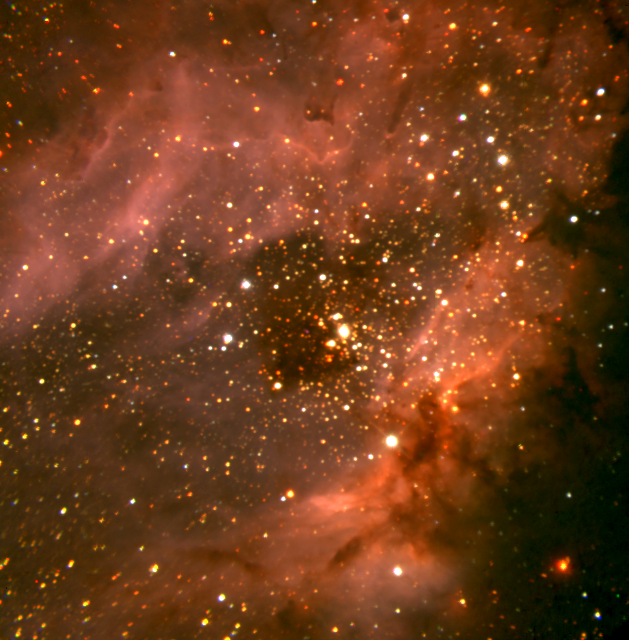

The Omega Nebula, M17 (NGC 6618)

The Simultaneous Quad Infrared Imaging detector (SQIID) has returned to Kitt Peak with enhanced capabilities. This composite SQIlD multi-wavelength IR image of M17 (NGC6618), a region of massive star formation known variously as the Omega Nebula, the Swan Nebula, and the Horseshoe Nebula, was created by K. M. Merrill to illustrate the potential of the new PAH channel. This filter is centered on the location of a dust emission feature at 3.28 microns which shows up in many star formation regions, and which is normally attributed to polycyclic aromatic hydrocarbons (PAH). The dust is in emission due to the ultra-violet radiation of newly formed hot, luminous stars. The 540-second composite J- and K-band exposures were taken at the KPNO 2.1-meter telescope on 11 May 2000. The PAH data are archival data from the Cryogenic Optical Bench (COB) instrument. This image can be compared to optical images from the KPNO 0.9-meter, the KPNO Mayall 4-meter, and the KPNO Schmidt telescopes, and an emission line image from the KPNO Schmidt, revealing physical conditions in the nebula.

Credit: K.M. Merrill, NOIRLab/NSF/AURA